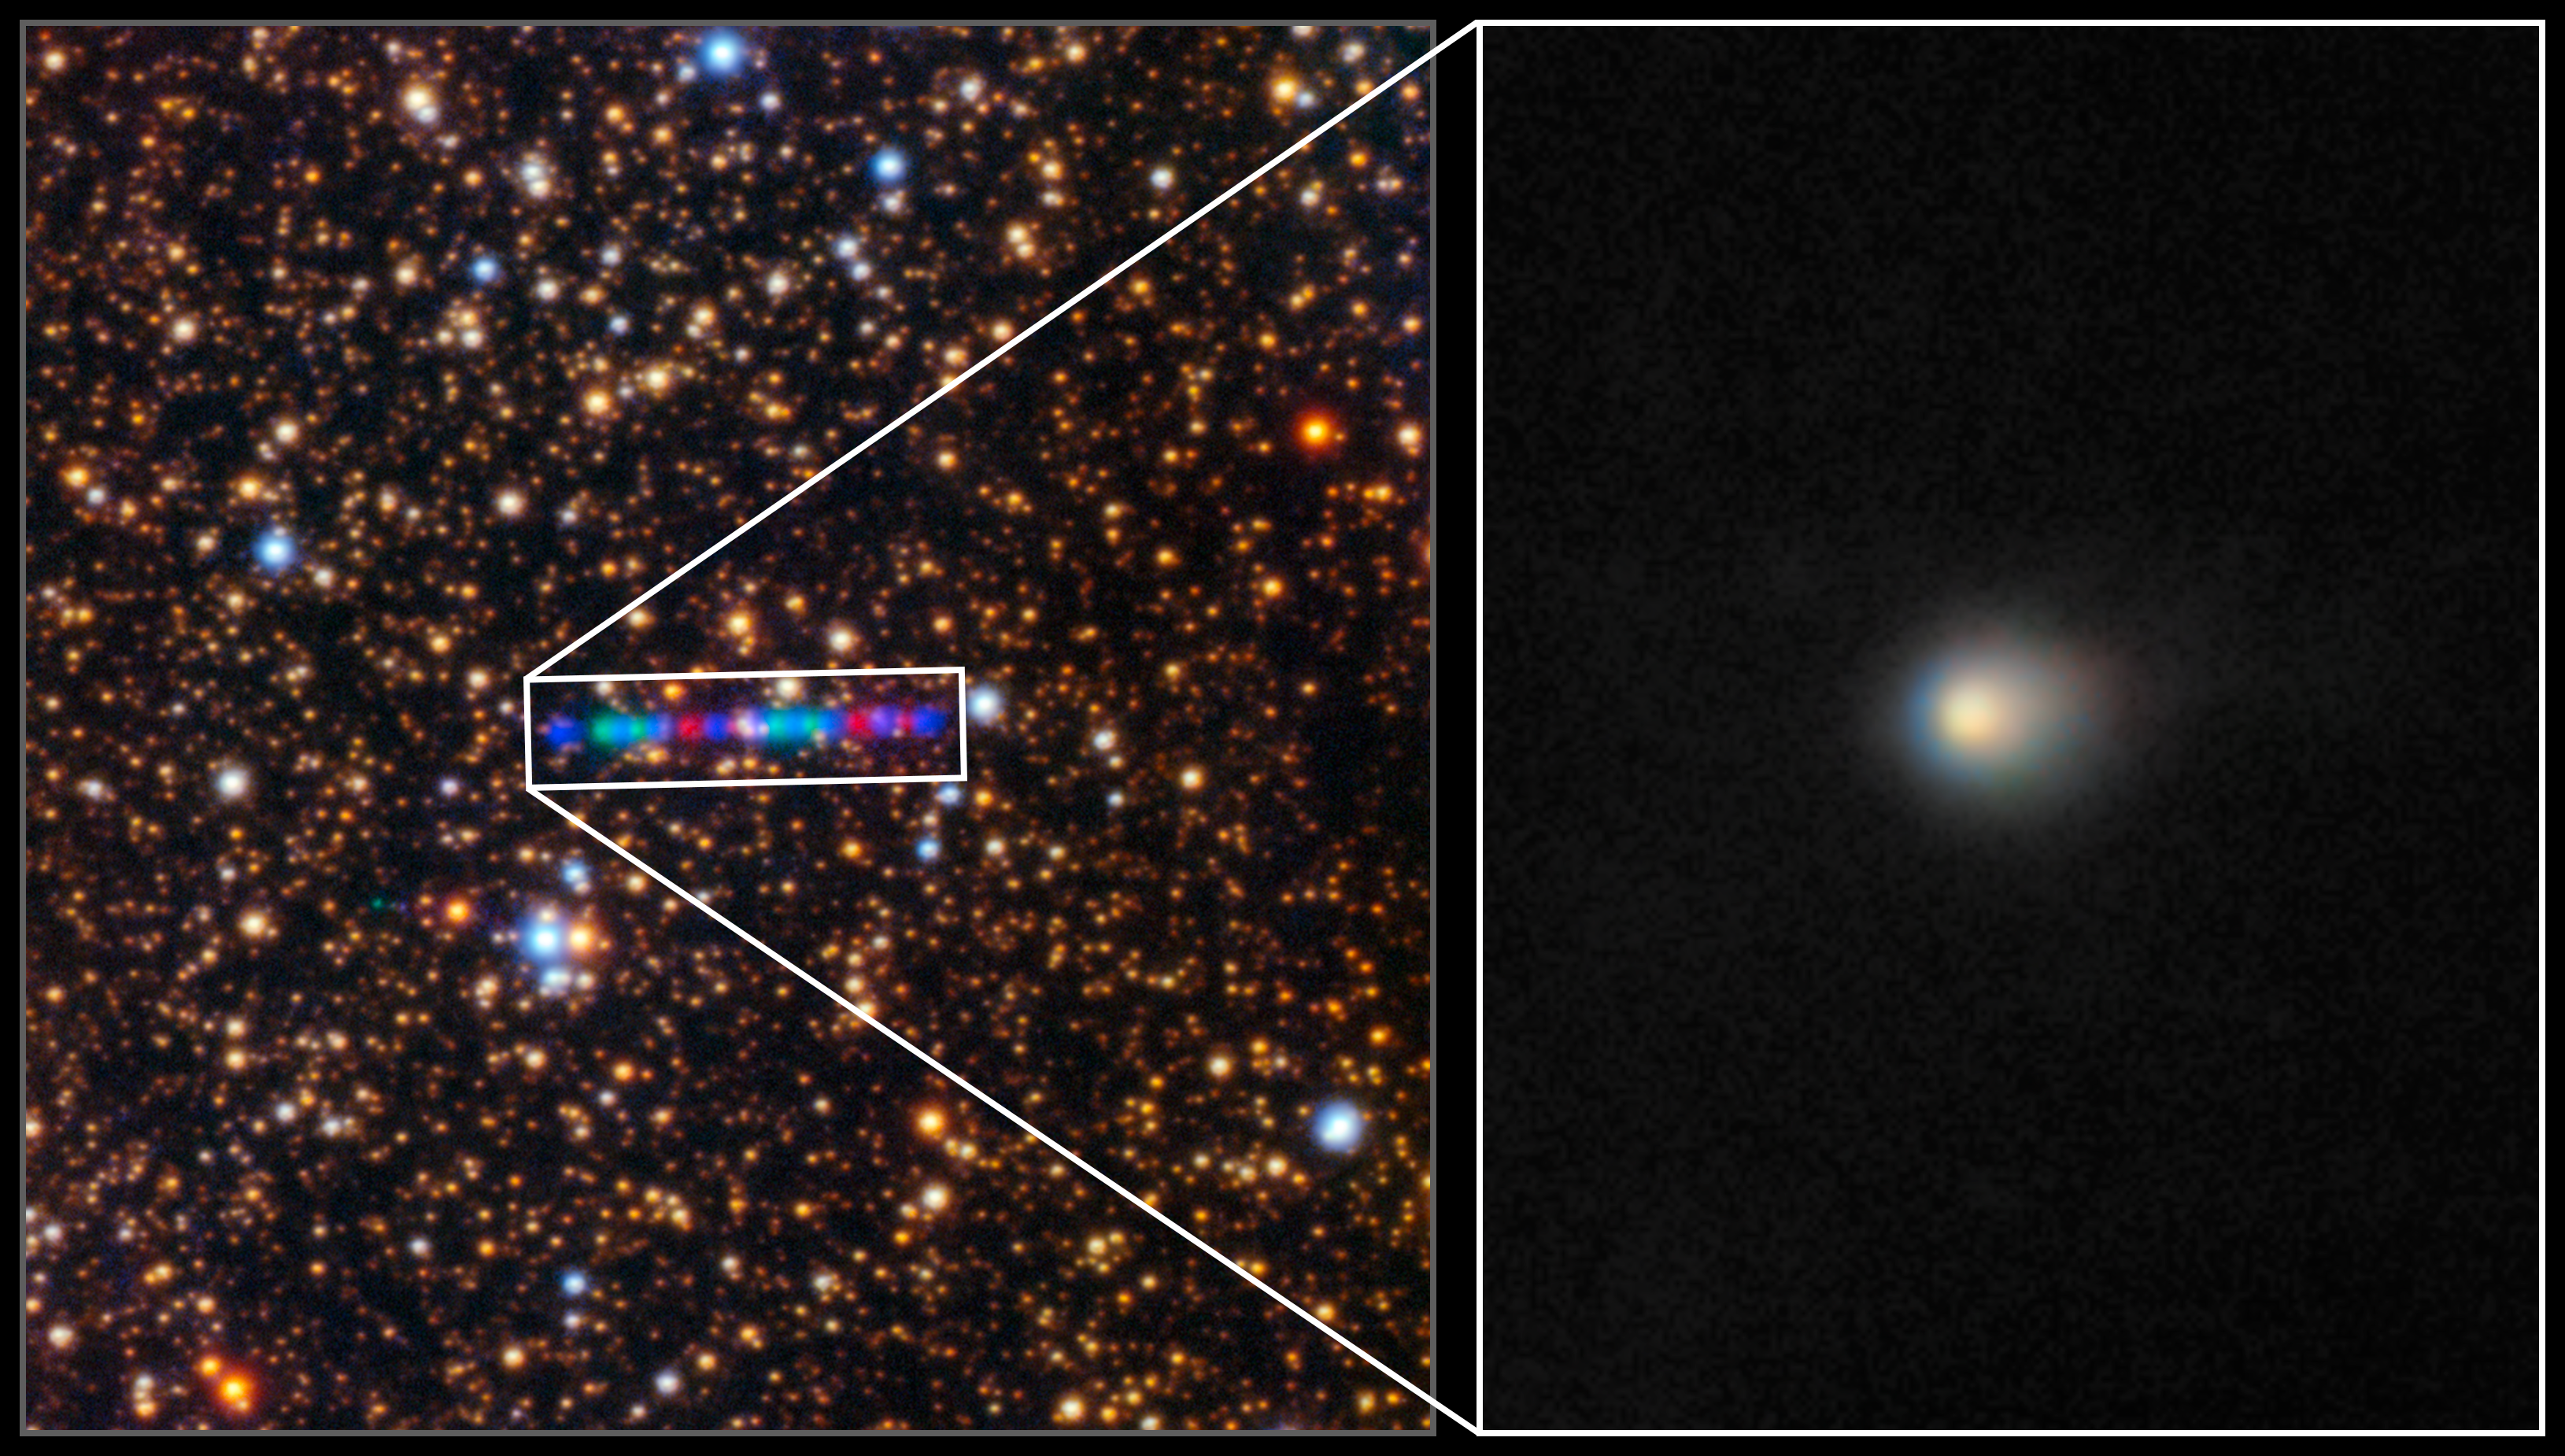

Comet 3I/ATLAS Seen With Gemini North

Comet 3I/ATLAS streaks across a dense star field in this image captured by the Gemini North telescope's Gemini Multi-Object Spectrograph (GMOS-N). The left panel captures the comet’s colorful trail as it moves through the Solar System. The image was composed of exposures taken through three filters, shown here as red, green, and blue. The right inset zooms in to reveal the comet’s compact coma — a cloud of gas and dust surrounding its icy nucleus.

Credit: International Gemini Observatory/NOIRLab/NSF/AURA/K. Meech (IfA/U. Hawaii)Image Processing: Jen Miller & Mahdi Zamani (NSF NOIRLab)